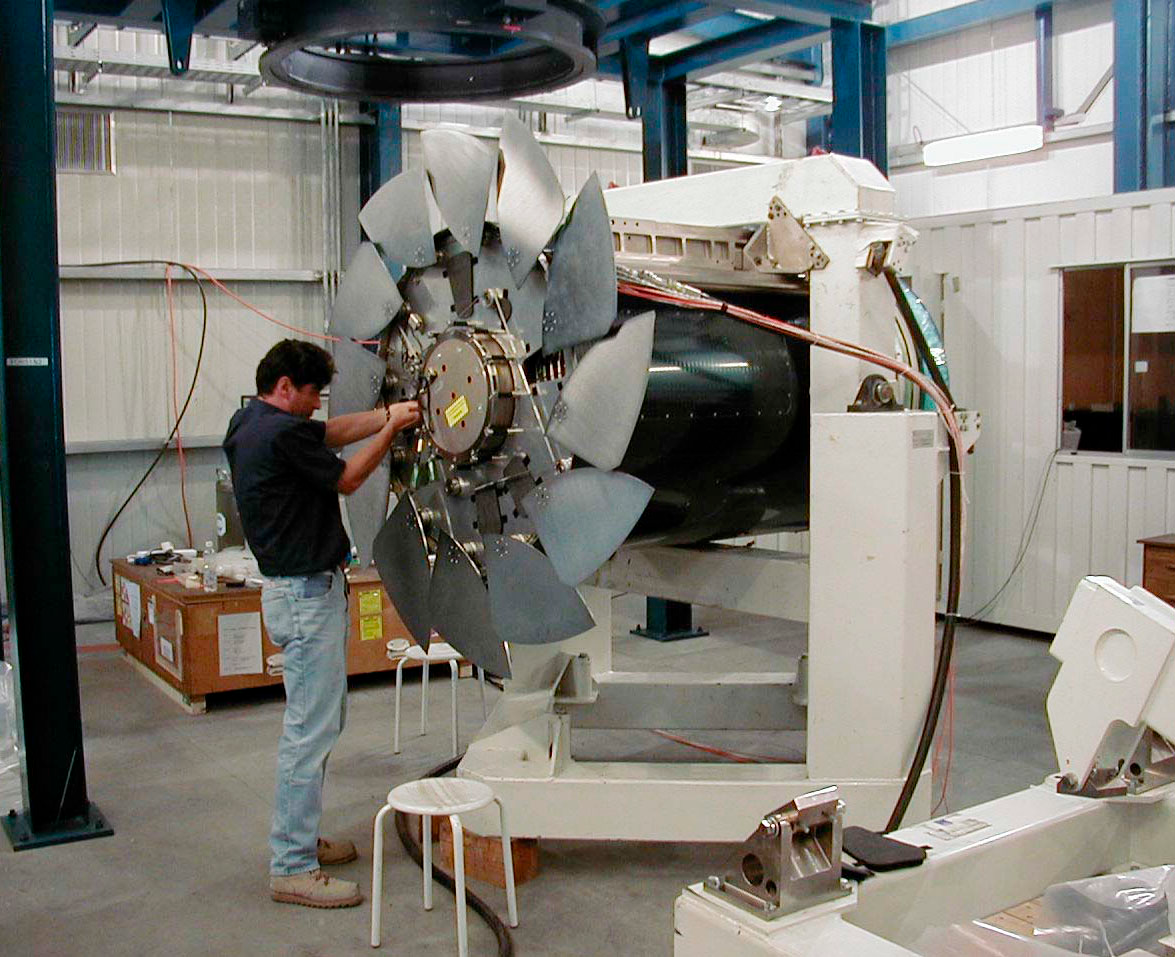

YEPUN is receiving its mirror

Integration of the fourth M2 Unit in the Mirror maintenance Building. It is shown mounted on its integration stand. The last cabling connections are being made prior the start of a final test before installation on YEPUN . The metal petals are the deployed sky baffles. (This digital photo was obtained on 4 January 2000).

Credit: ESO